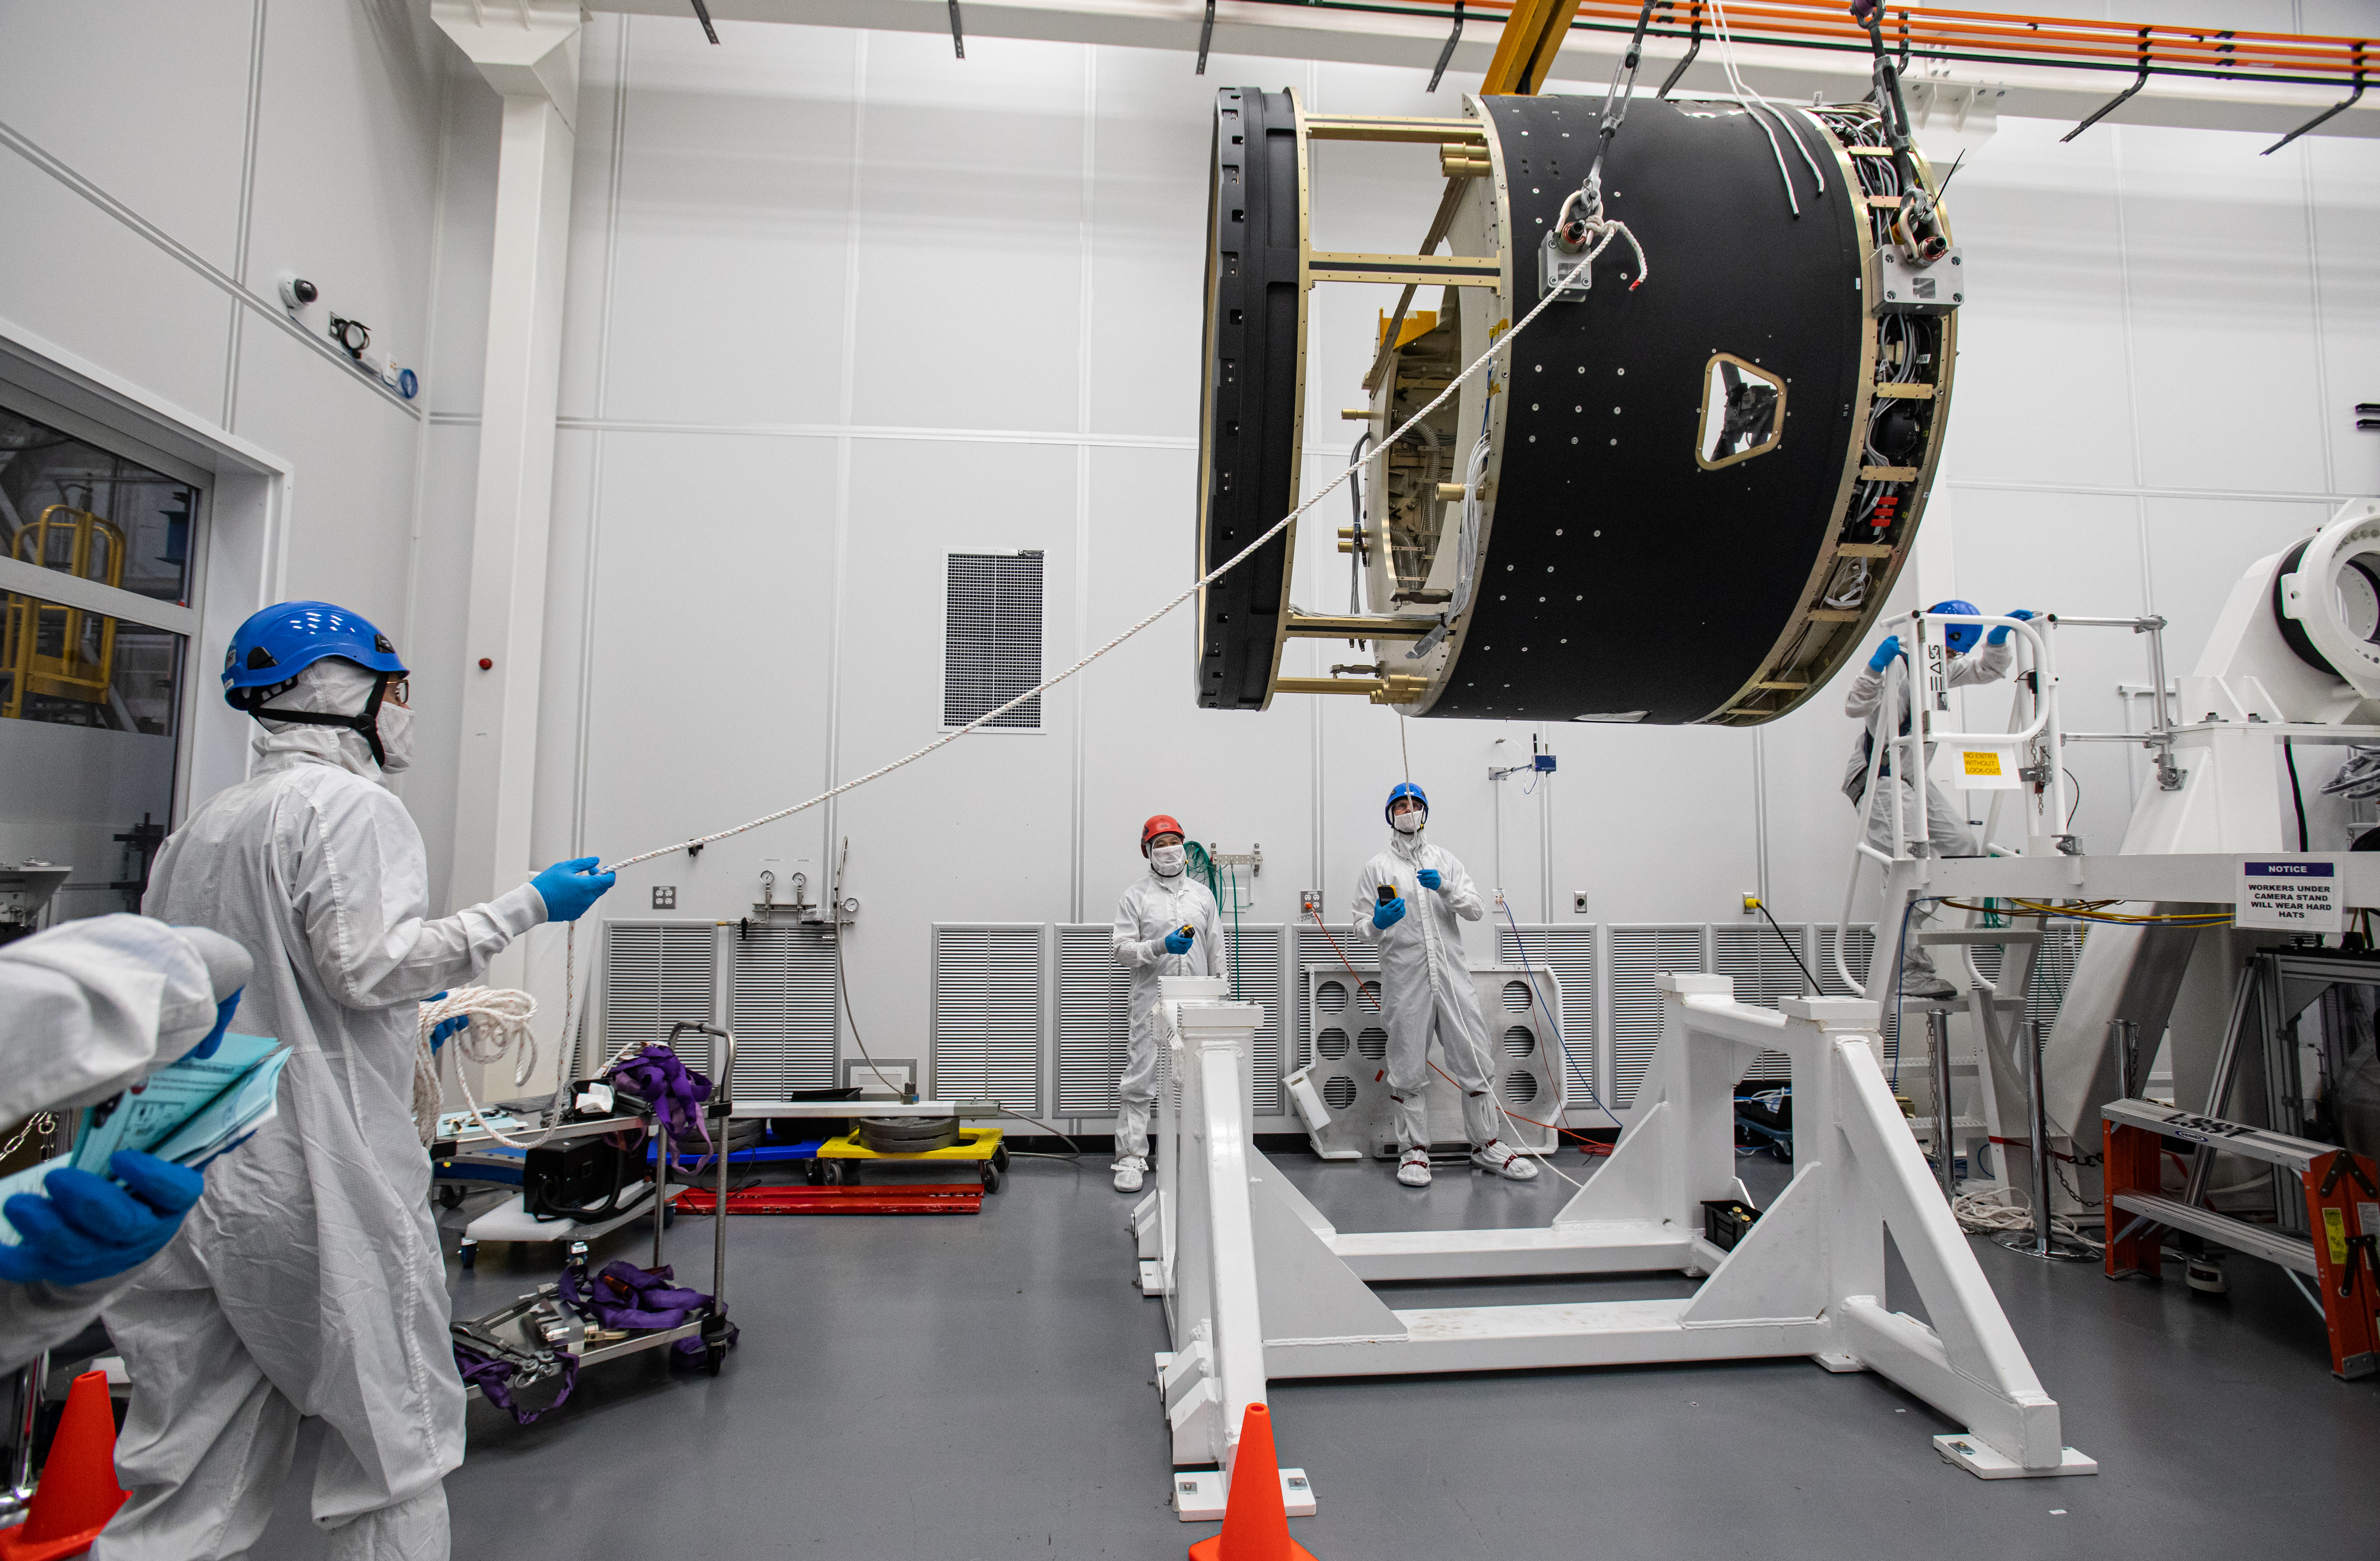

LSST Camera Body Lift

The LSST team successfully completed a lift of the camera body on April 4.

Credit: Jacqueline Ramseyer Orrell/SLAC National Accelerator Laboratory